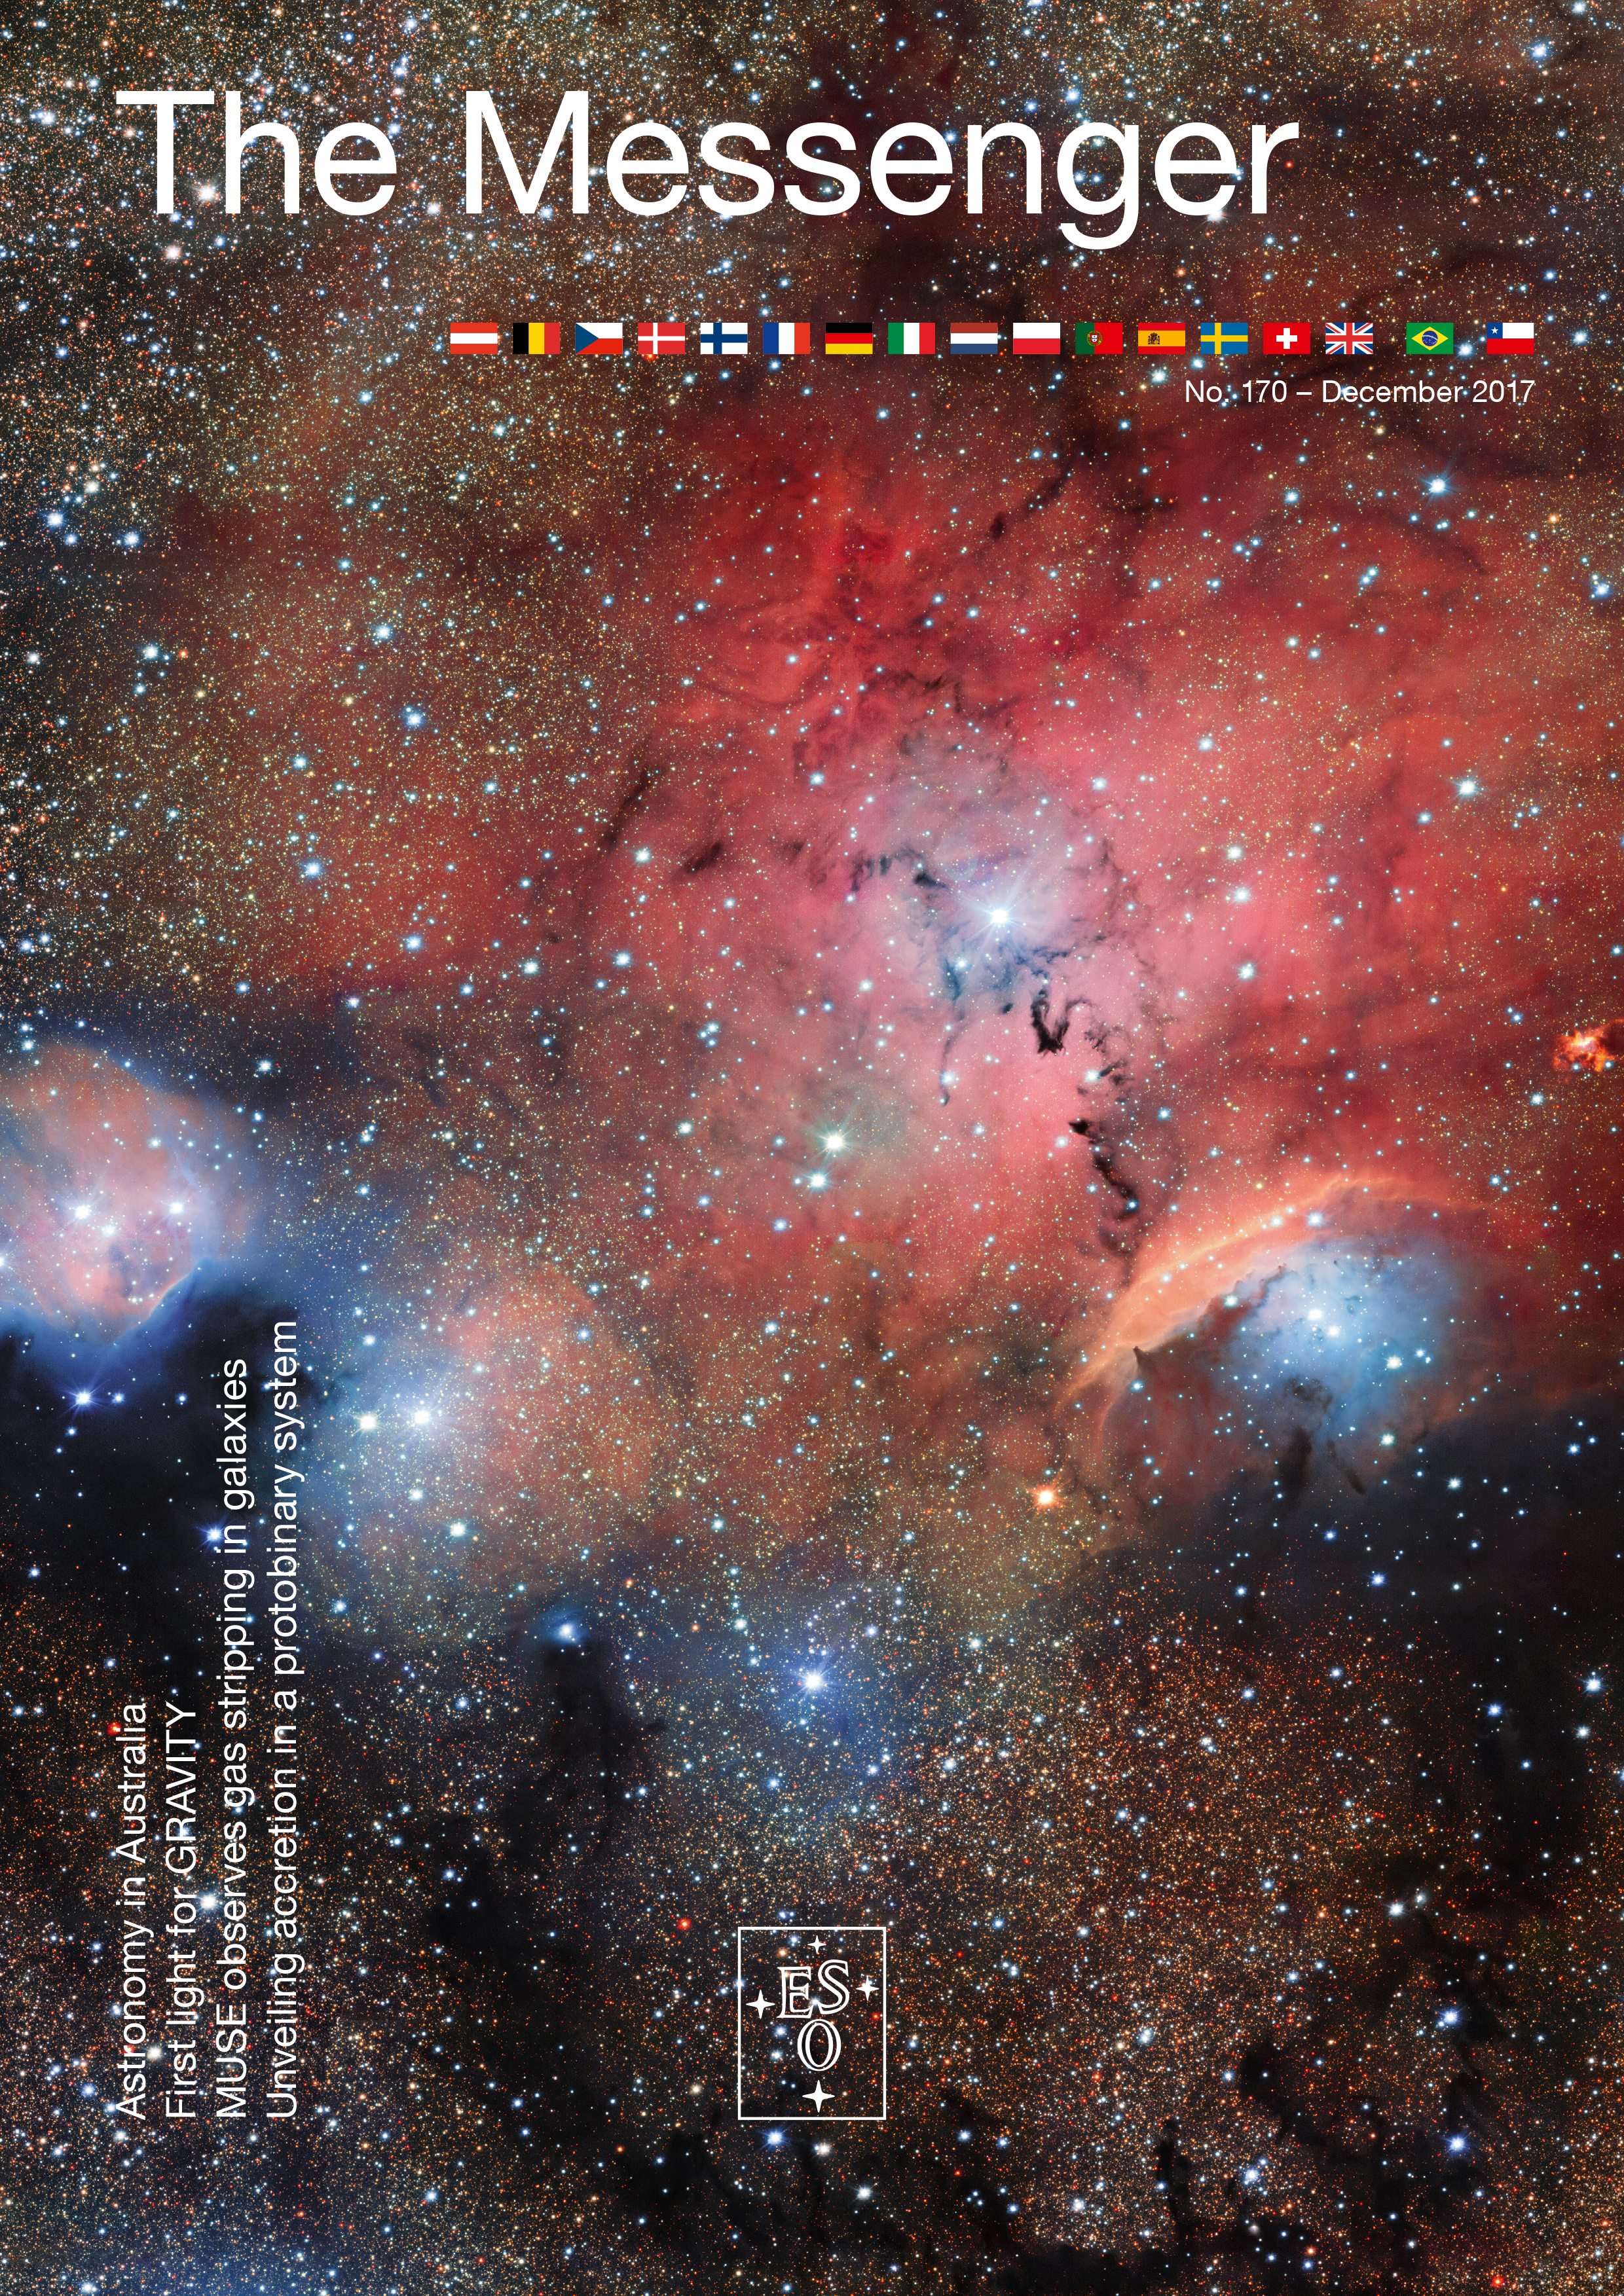

Cover of The Messenger No. 170

Cover of The Messenger No. 170.

Credit: ESO